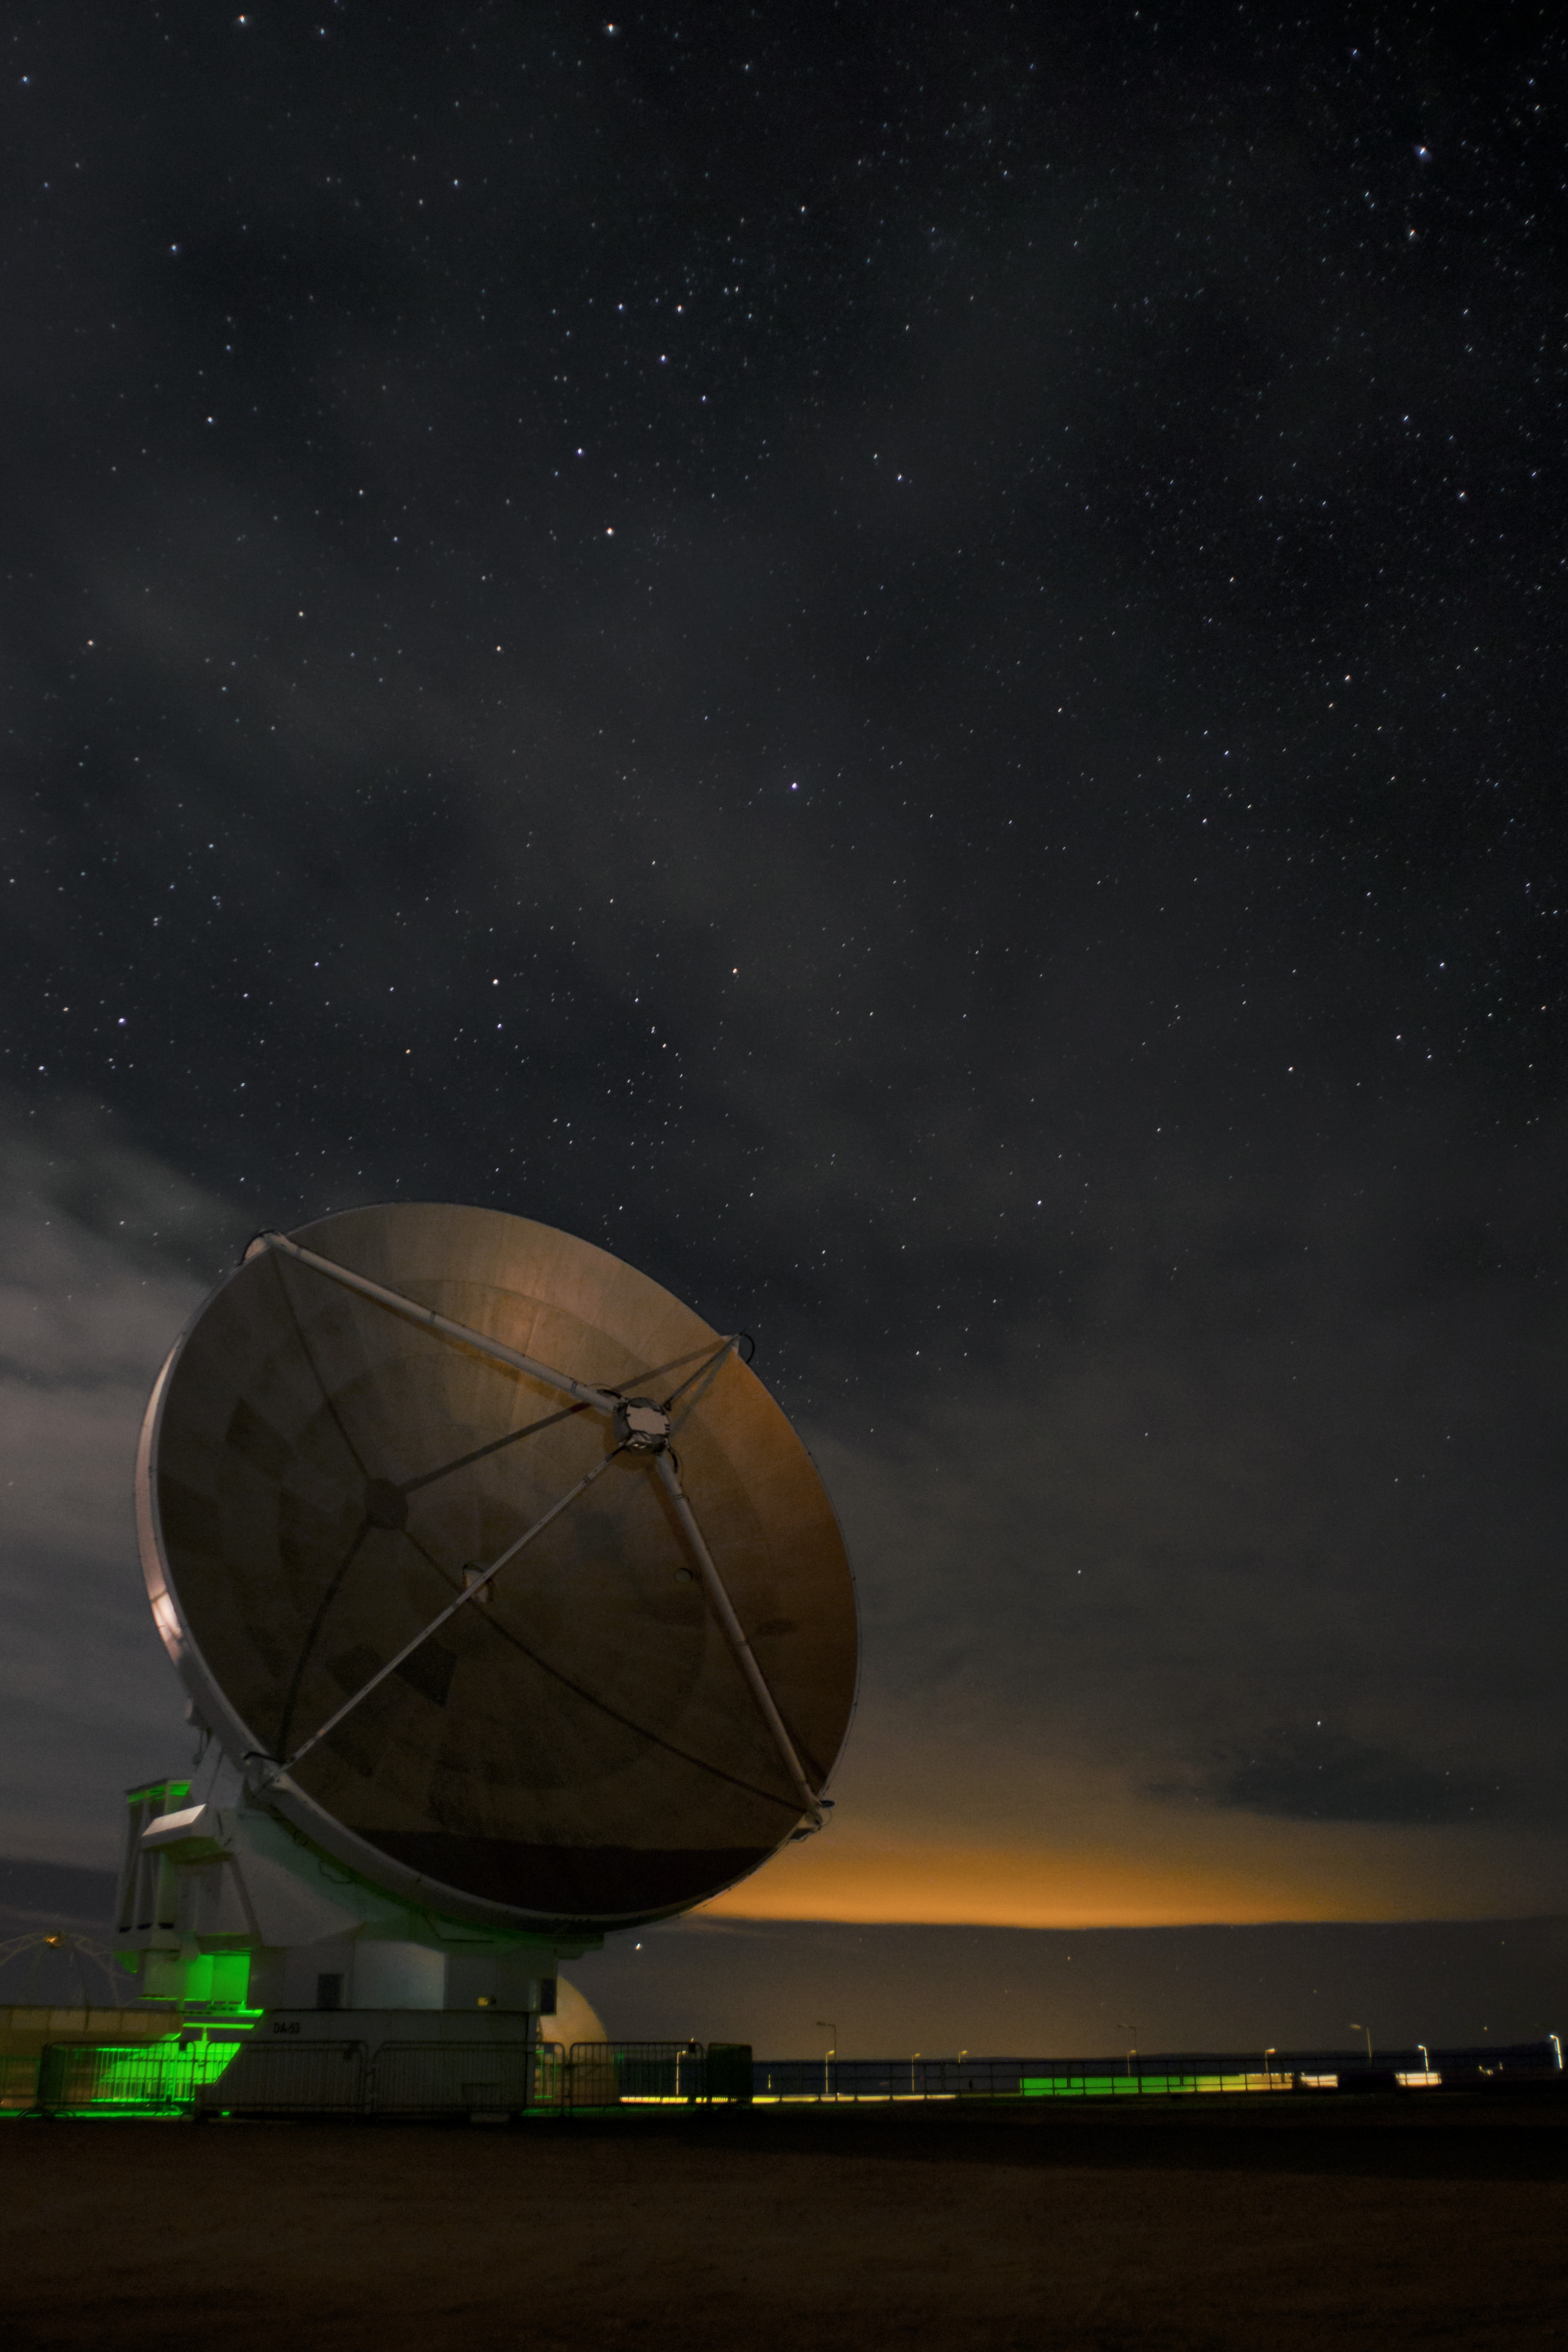

Lights at the OSF

A thin layer of clouds moves above the Operations Support Facility (OSF) at night. In the foreground, a European ALMA antenna with 12-m in diameter.

Credit: Sergio Otárola - ALMA (ESO/NAOJ/NRAO)